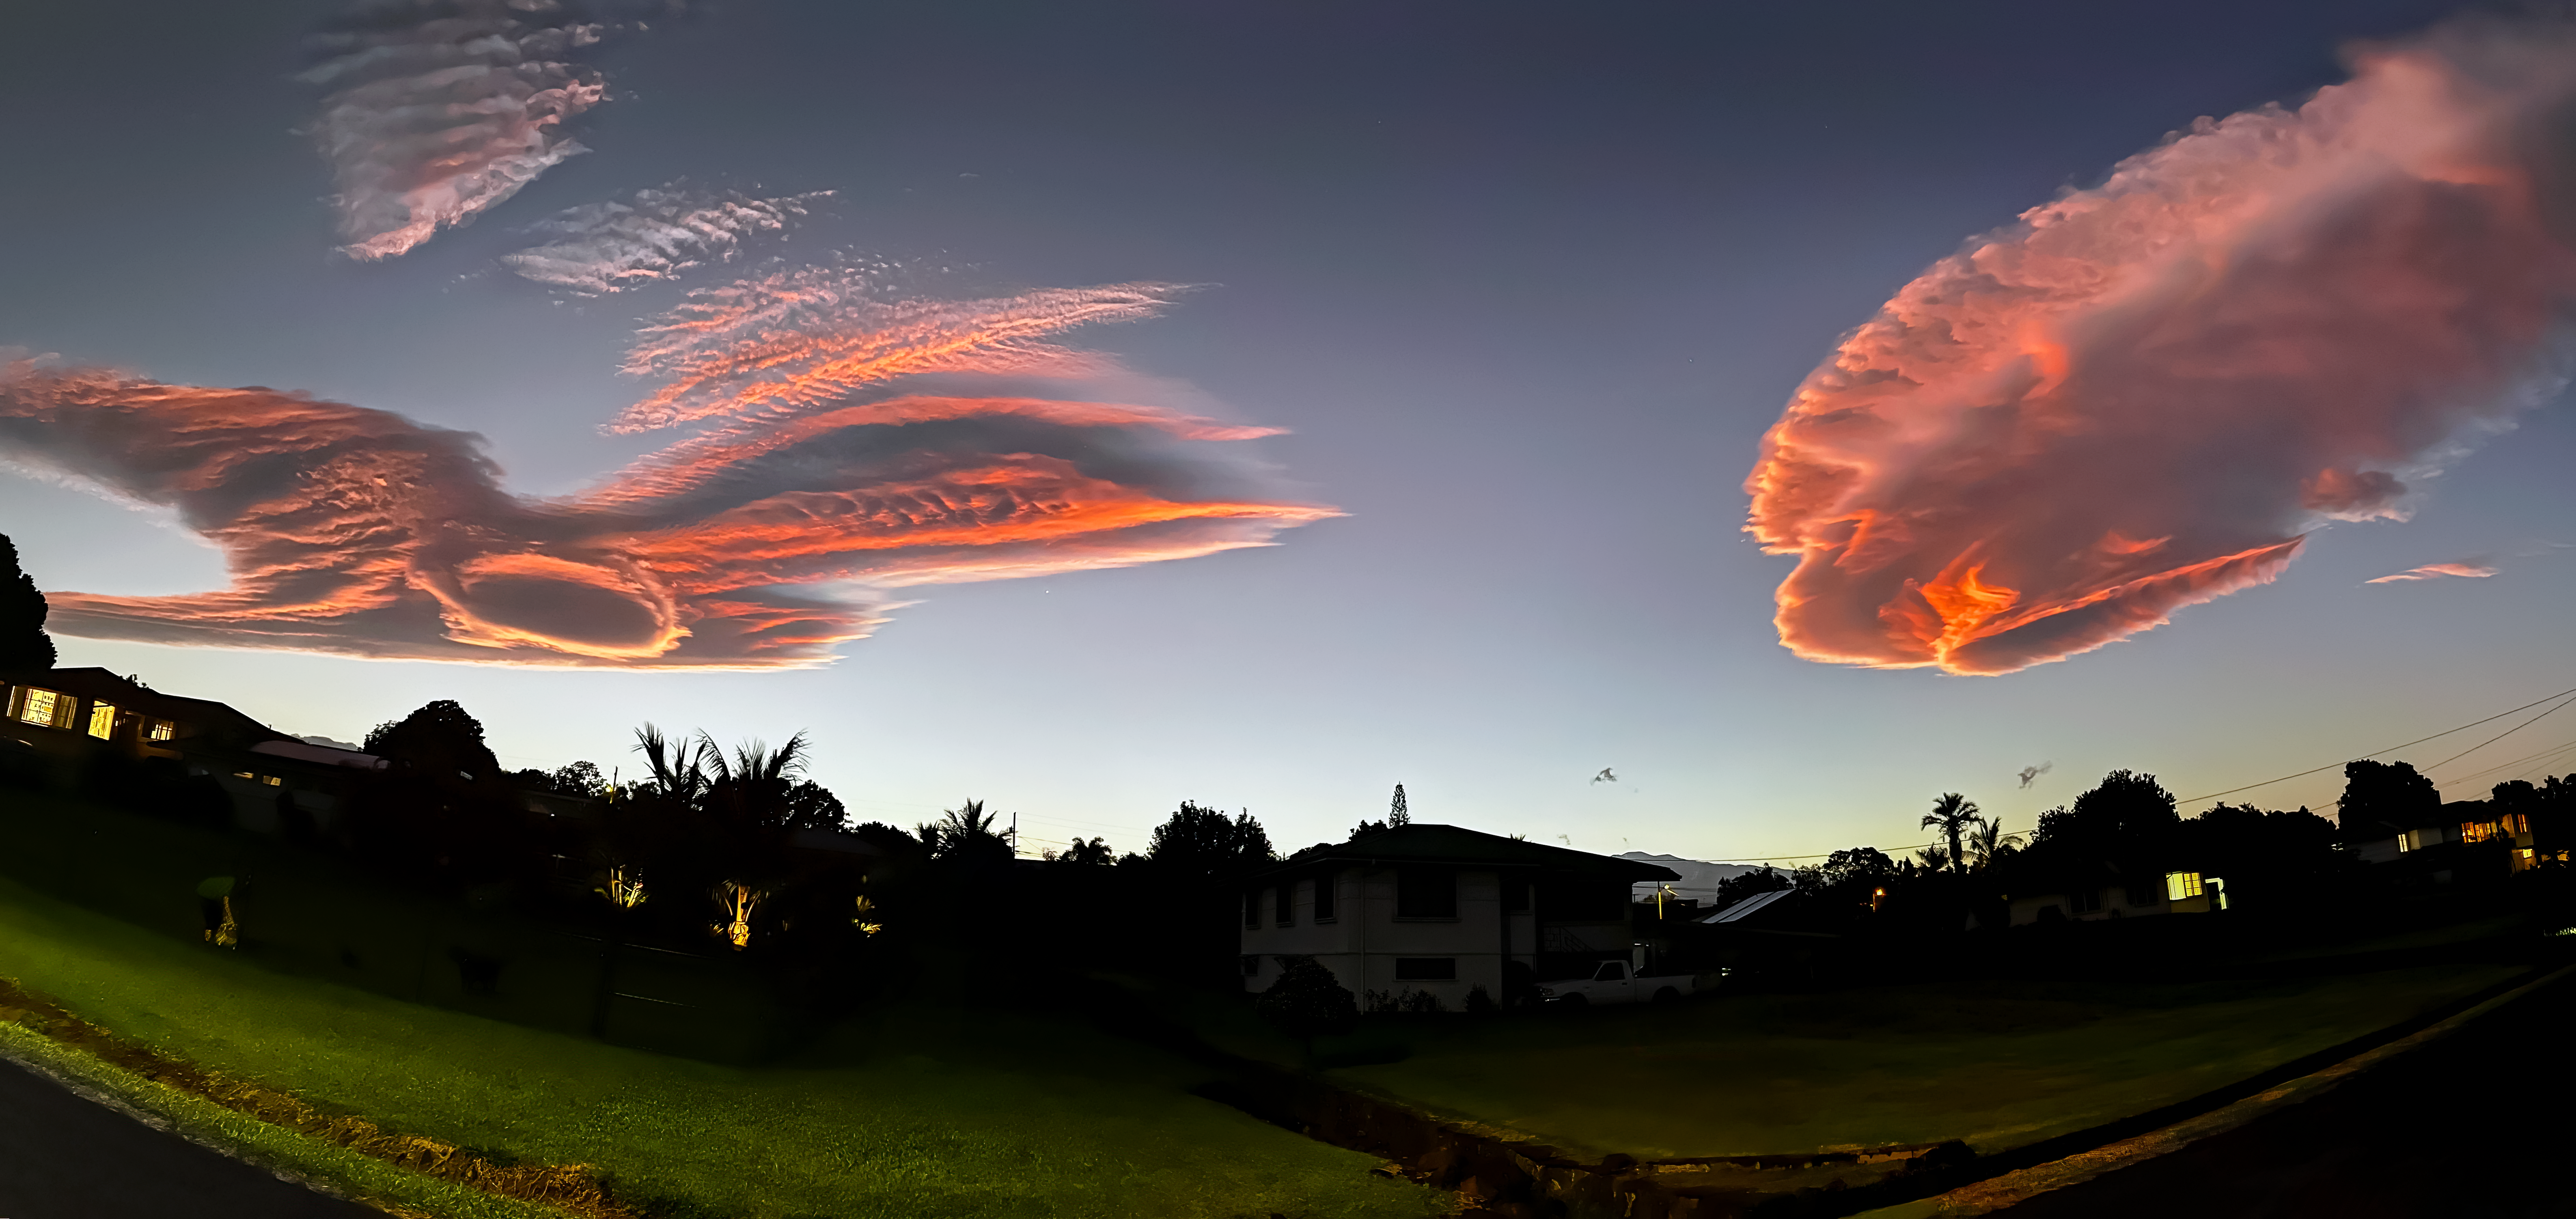

Lenticular Clouds in Hilo

Lenticular clouds captured at dusk in Hilo, Hawai‘i.

Credit: NOIRLab/NSF/AURA/J. Pollard